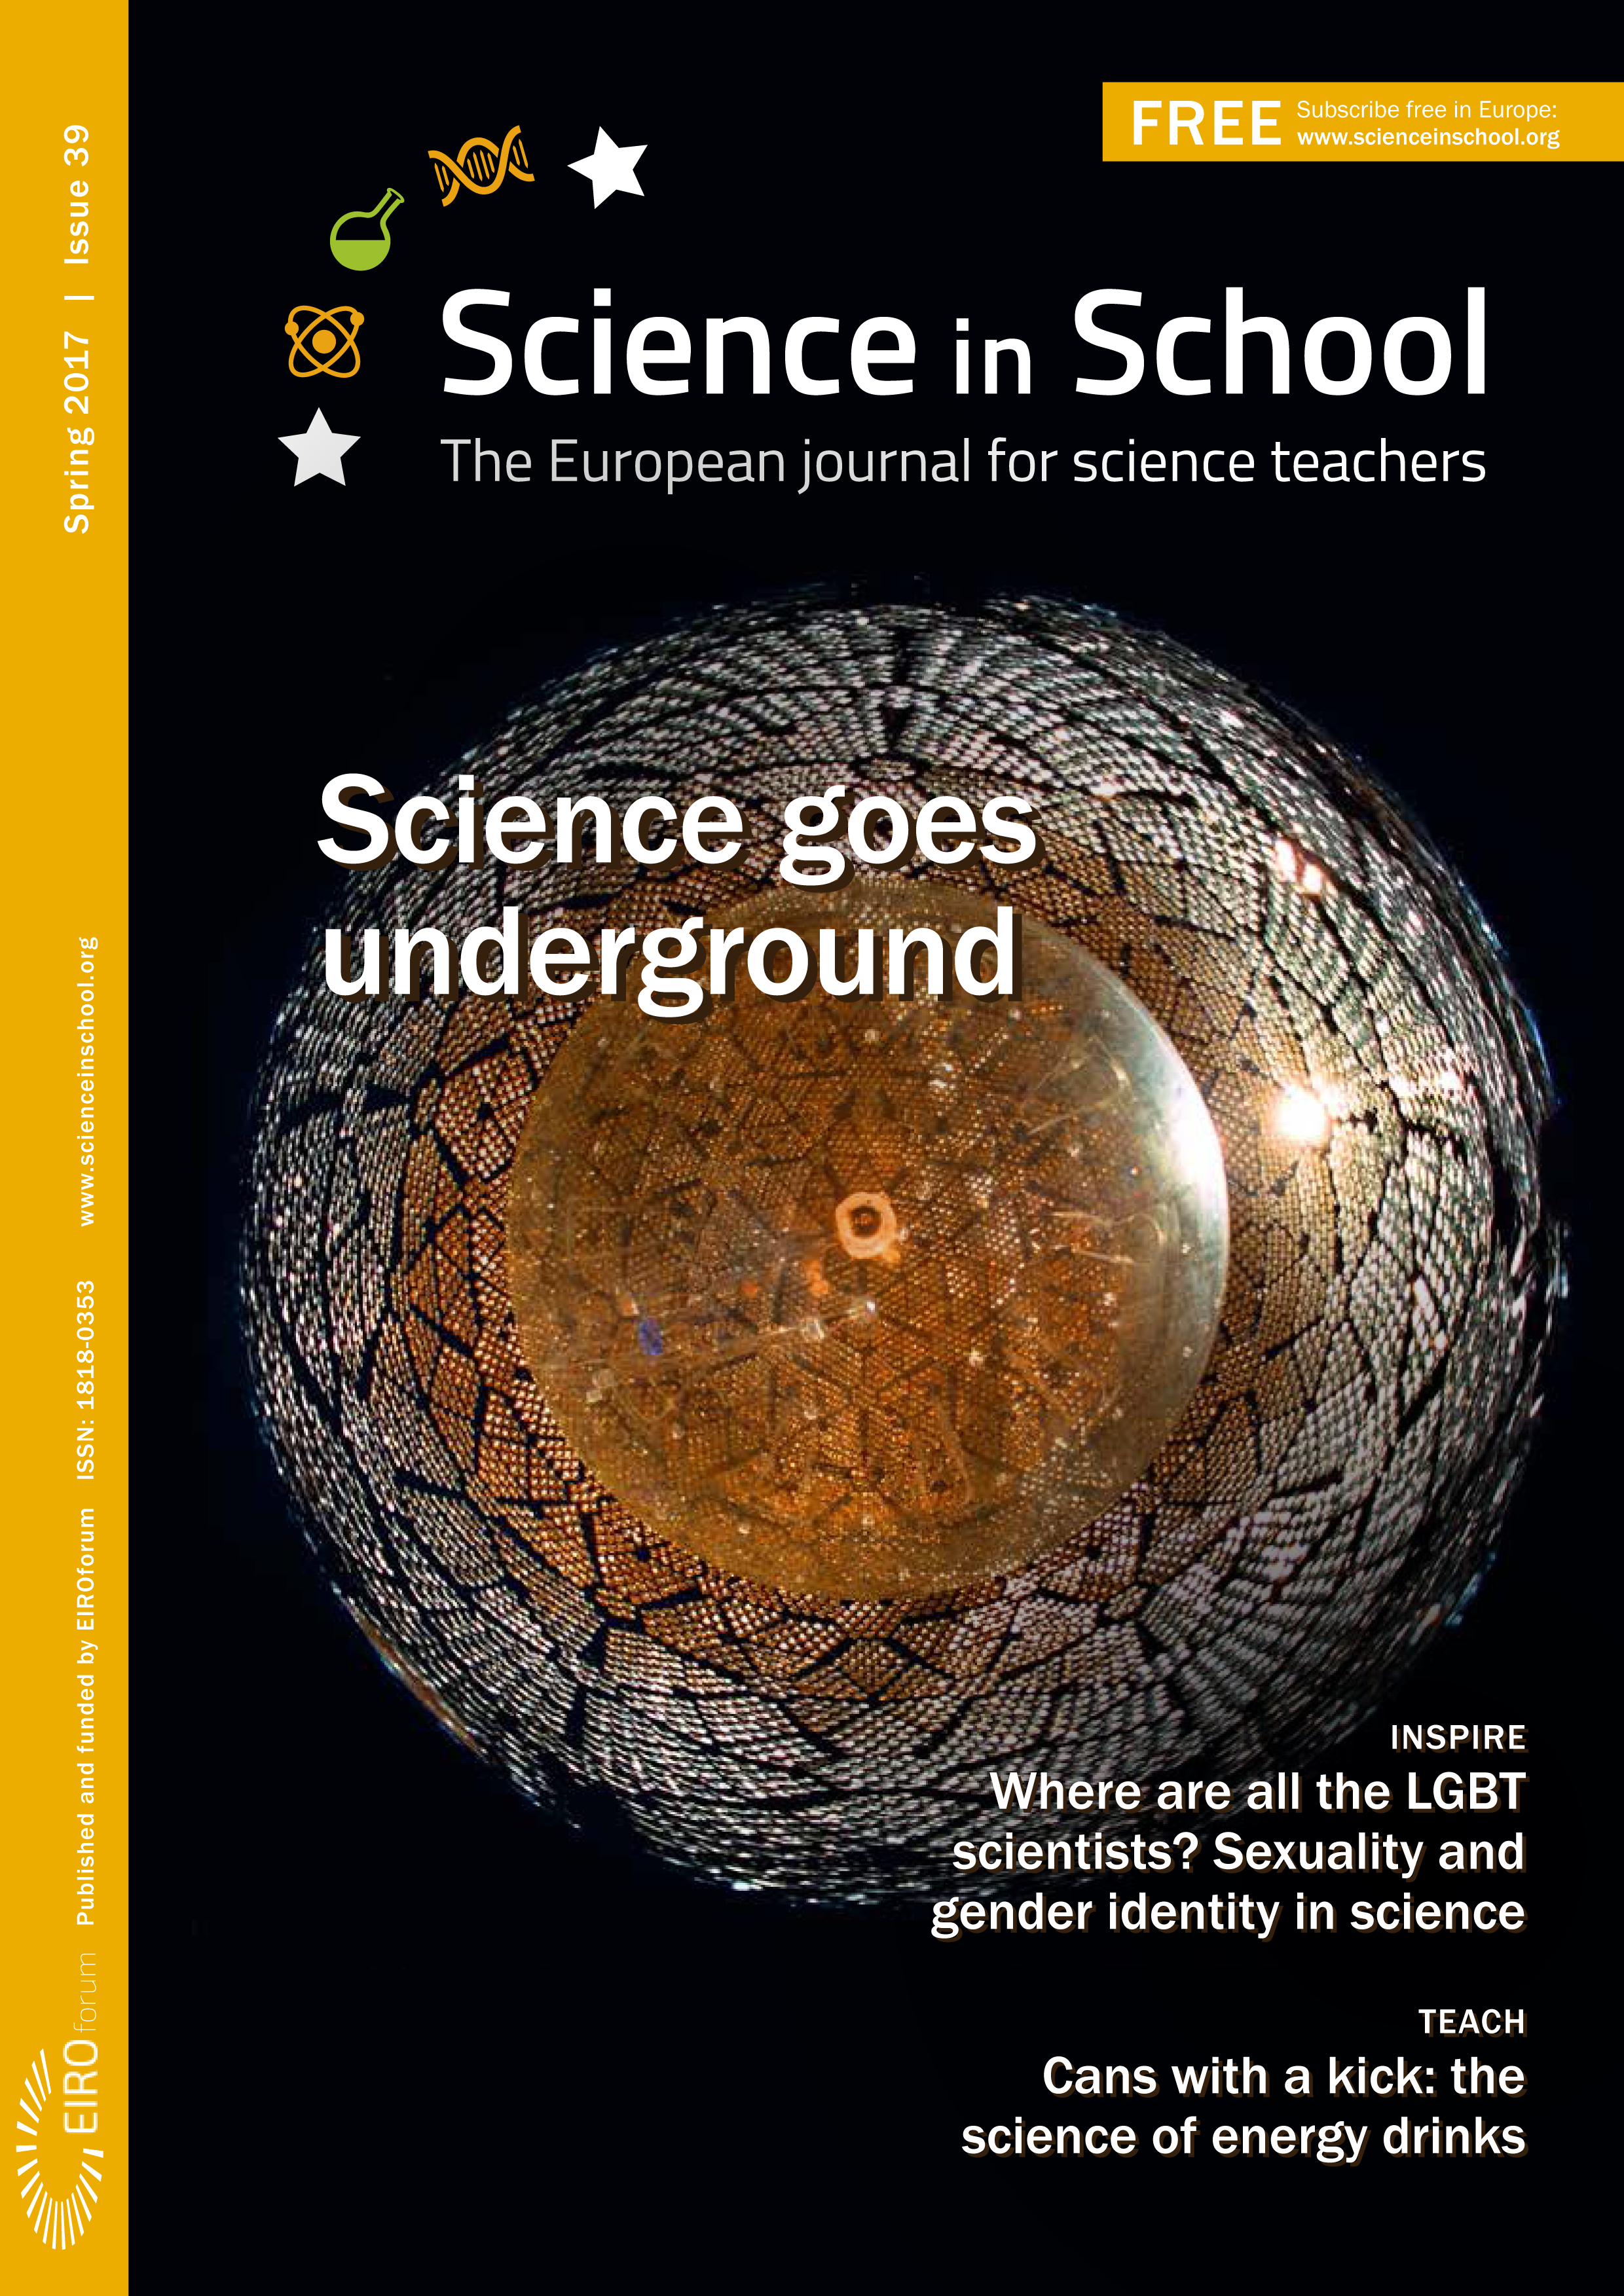

Cover of Science in School issue No.39

Cover of Science in School issue No.39

Credit: ESO